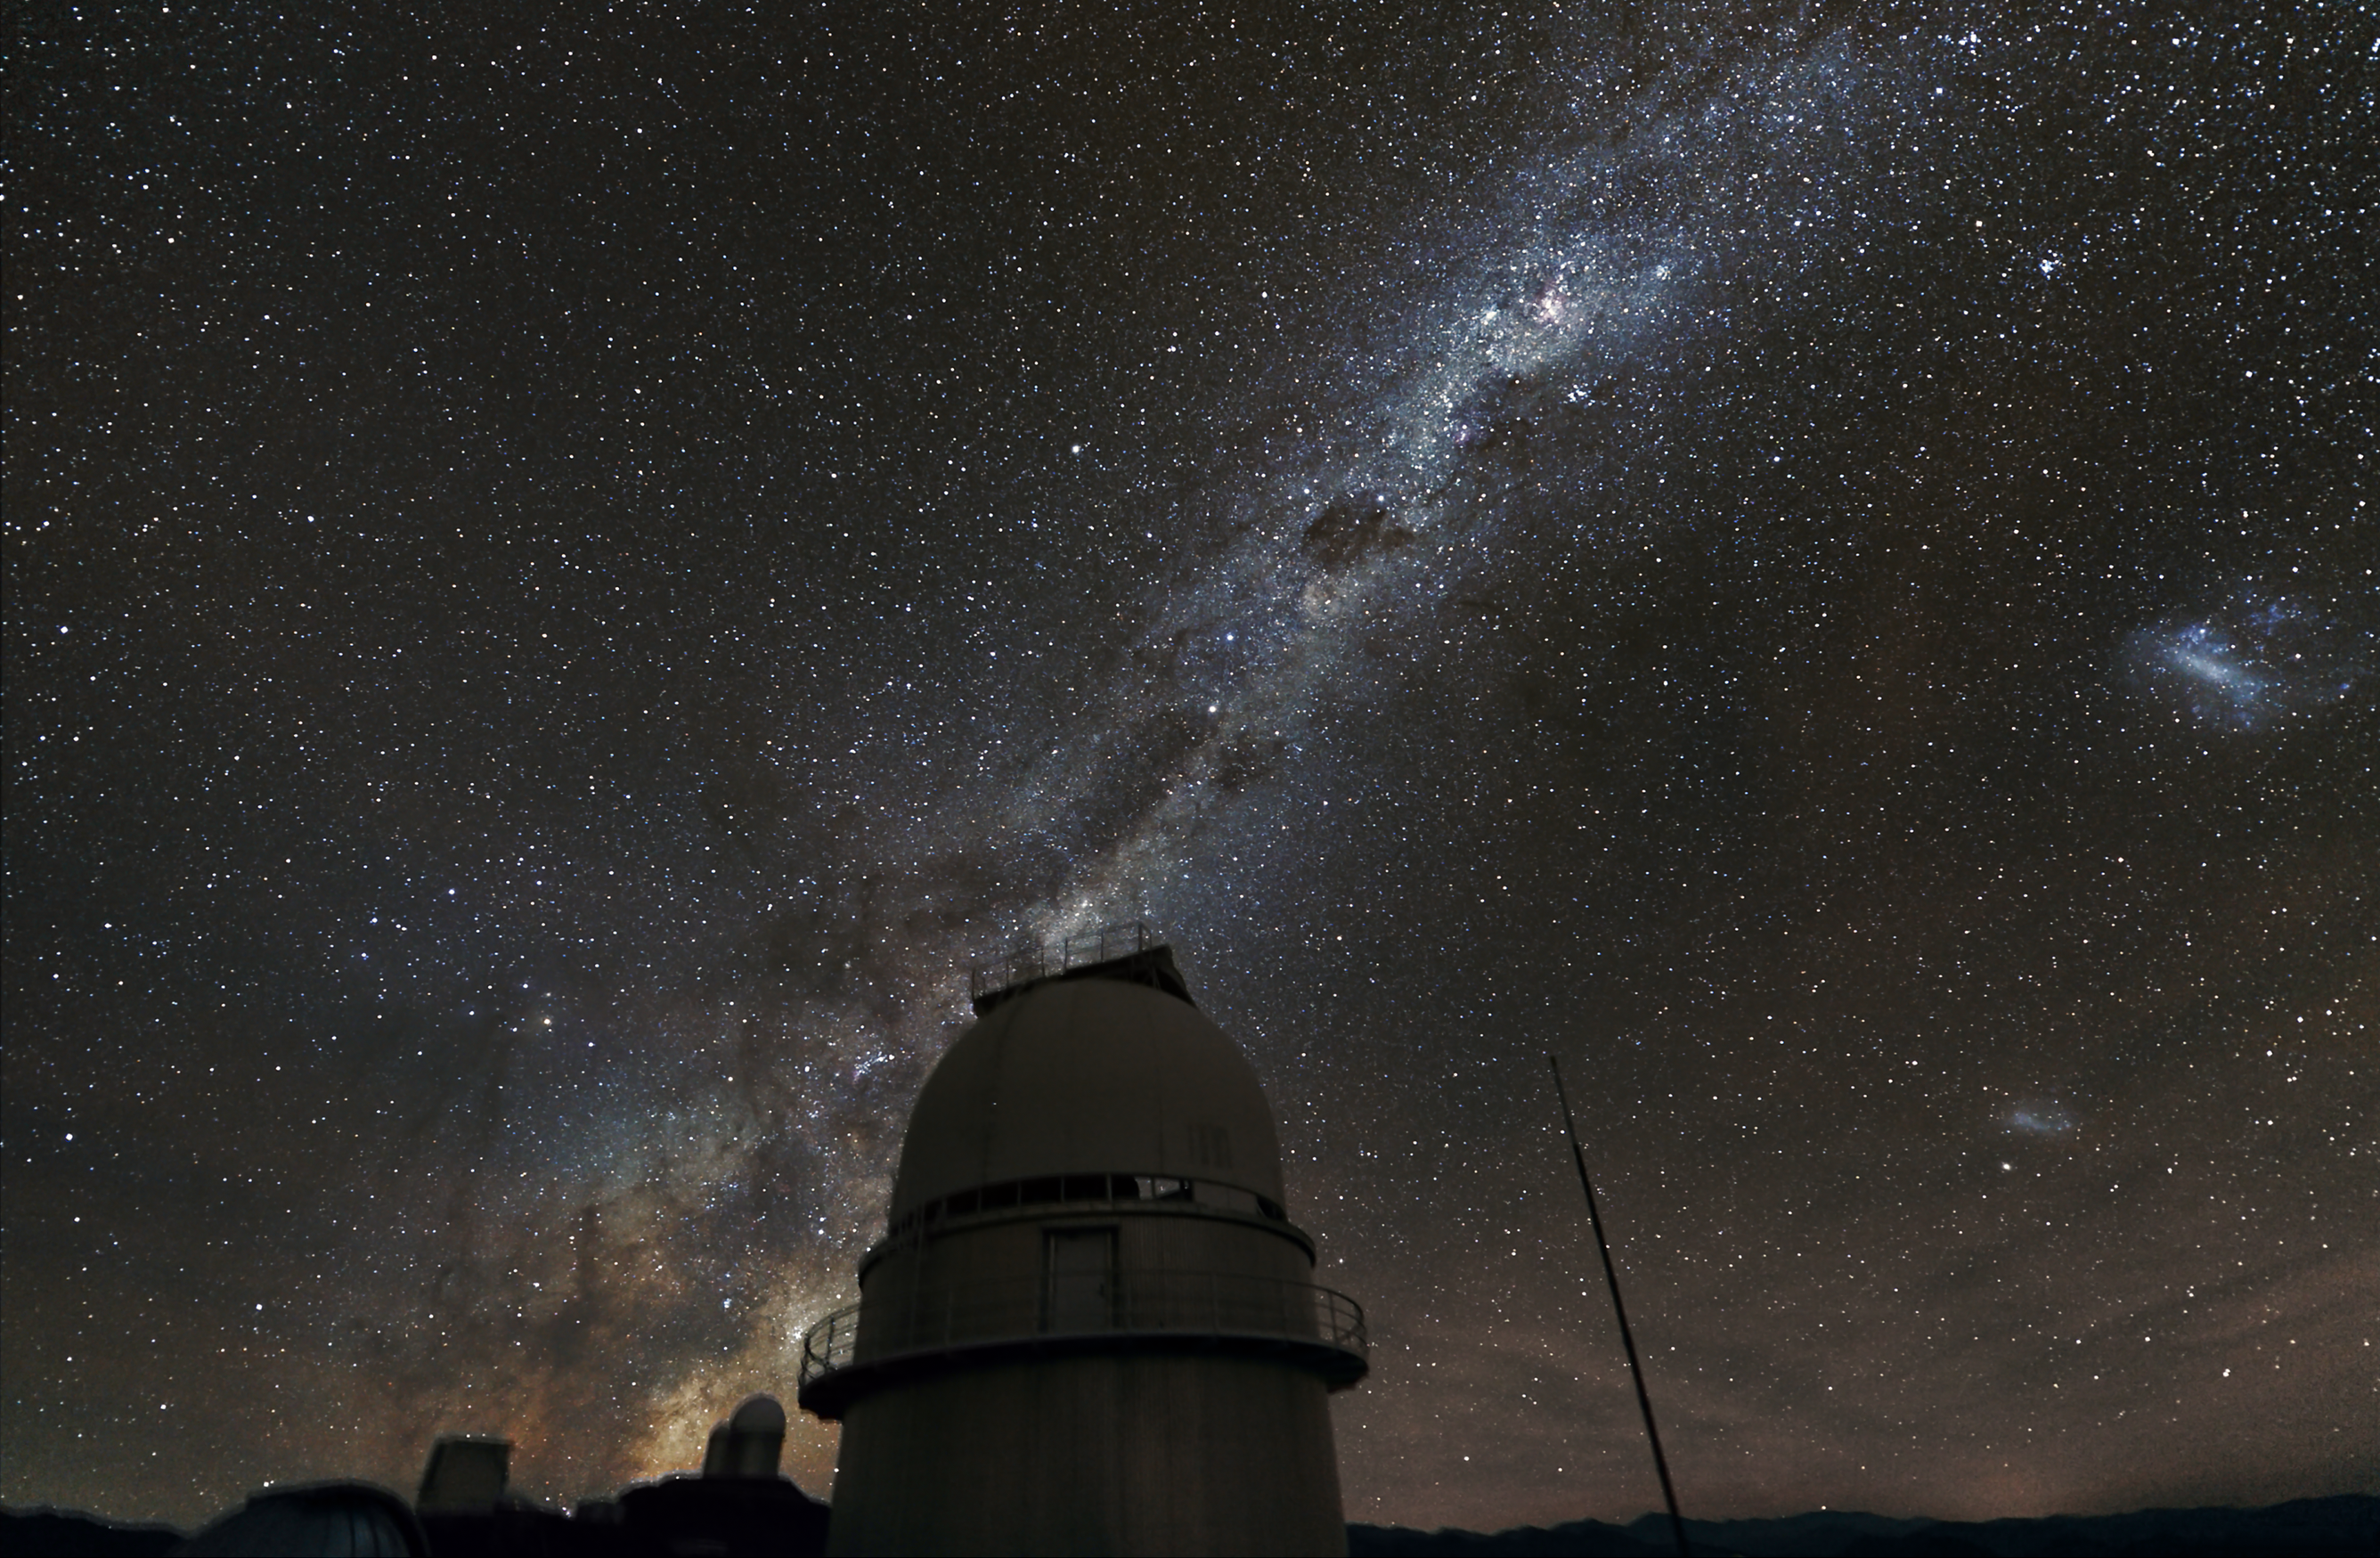

The Milky Way over the Danish 1.54-metre telescope at La Silla

The Milky Way above the dome of the Danish 1.54-metre telescope at ESO's La Silla Observatory in Chile. The central part of the Milky Way is visible behind the dome of the ESO 3.6-metre telescope in the distance. On the right the Magellanic Clouds can be seen. This telescope was a major contributor to the PLANET project to search for exoplanets using microlensing. The picture was taken using a normal digital camera with a total exposure time of 15 minutes.

Credit: ESO/Z. Bardon (www.bardon.cz)/ProjectSoft (www.projectsoft.cz)